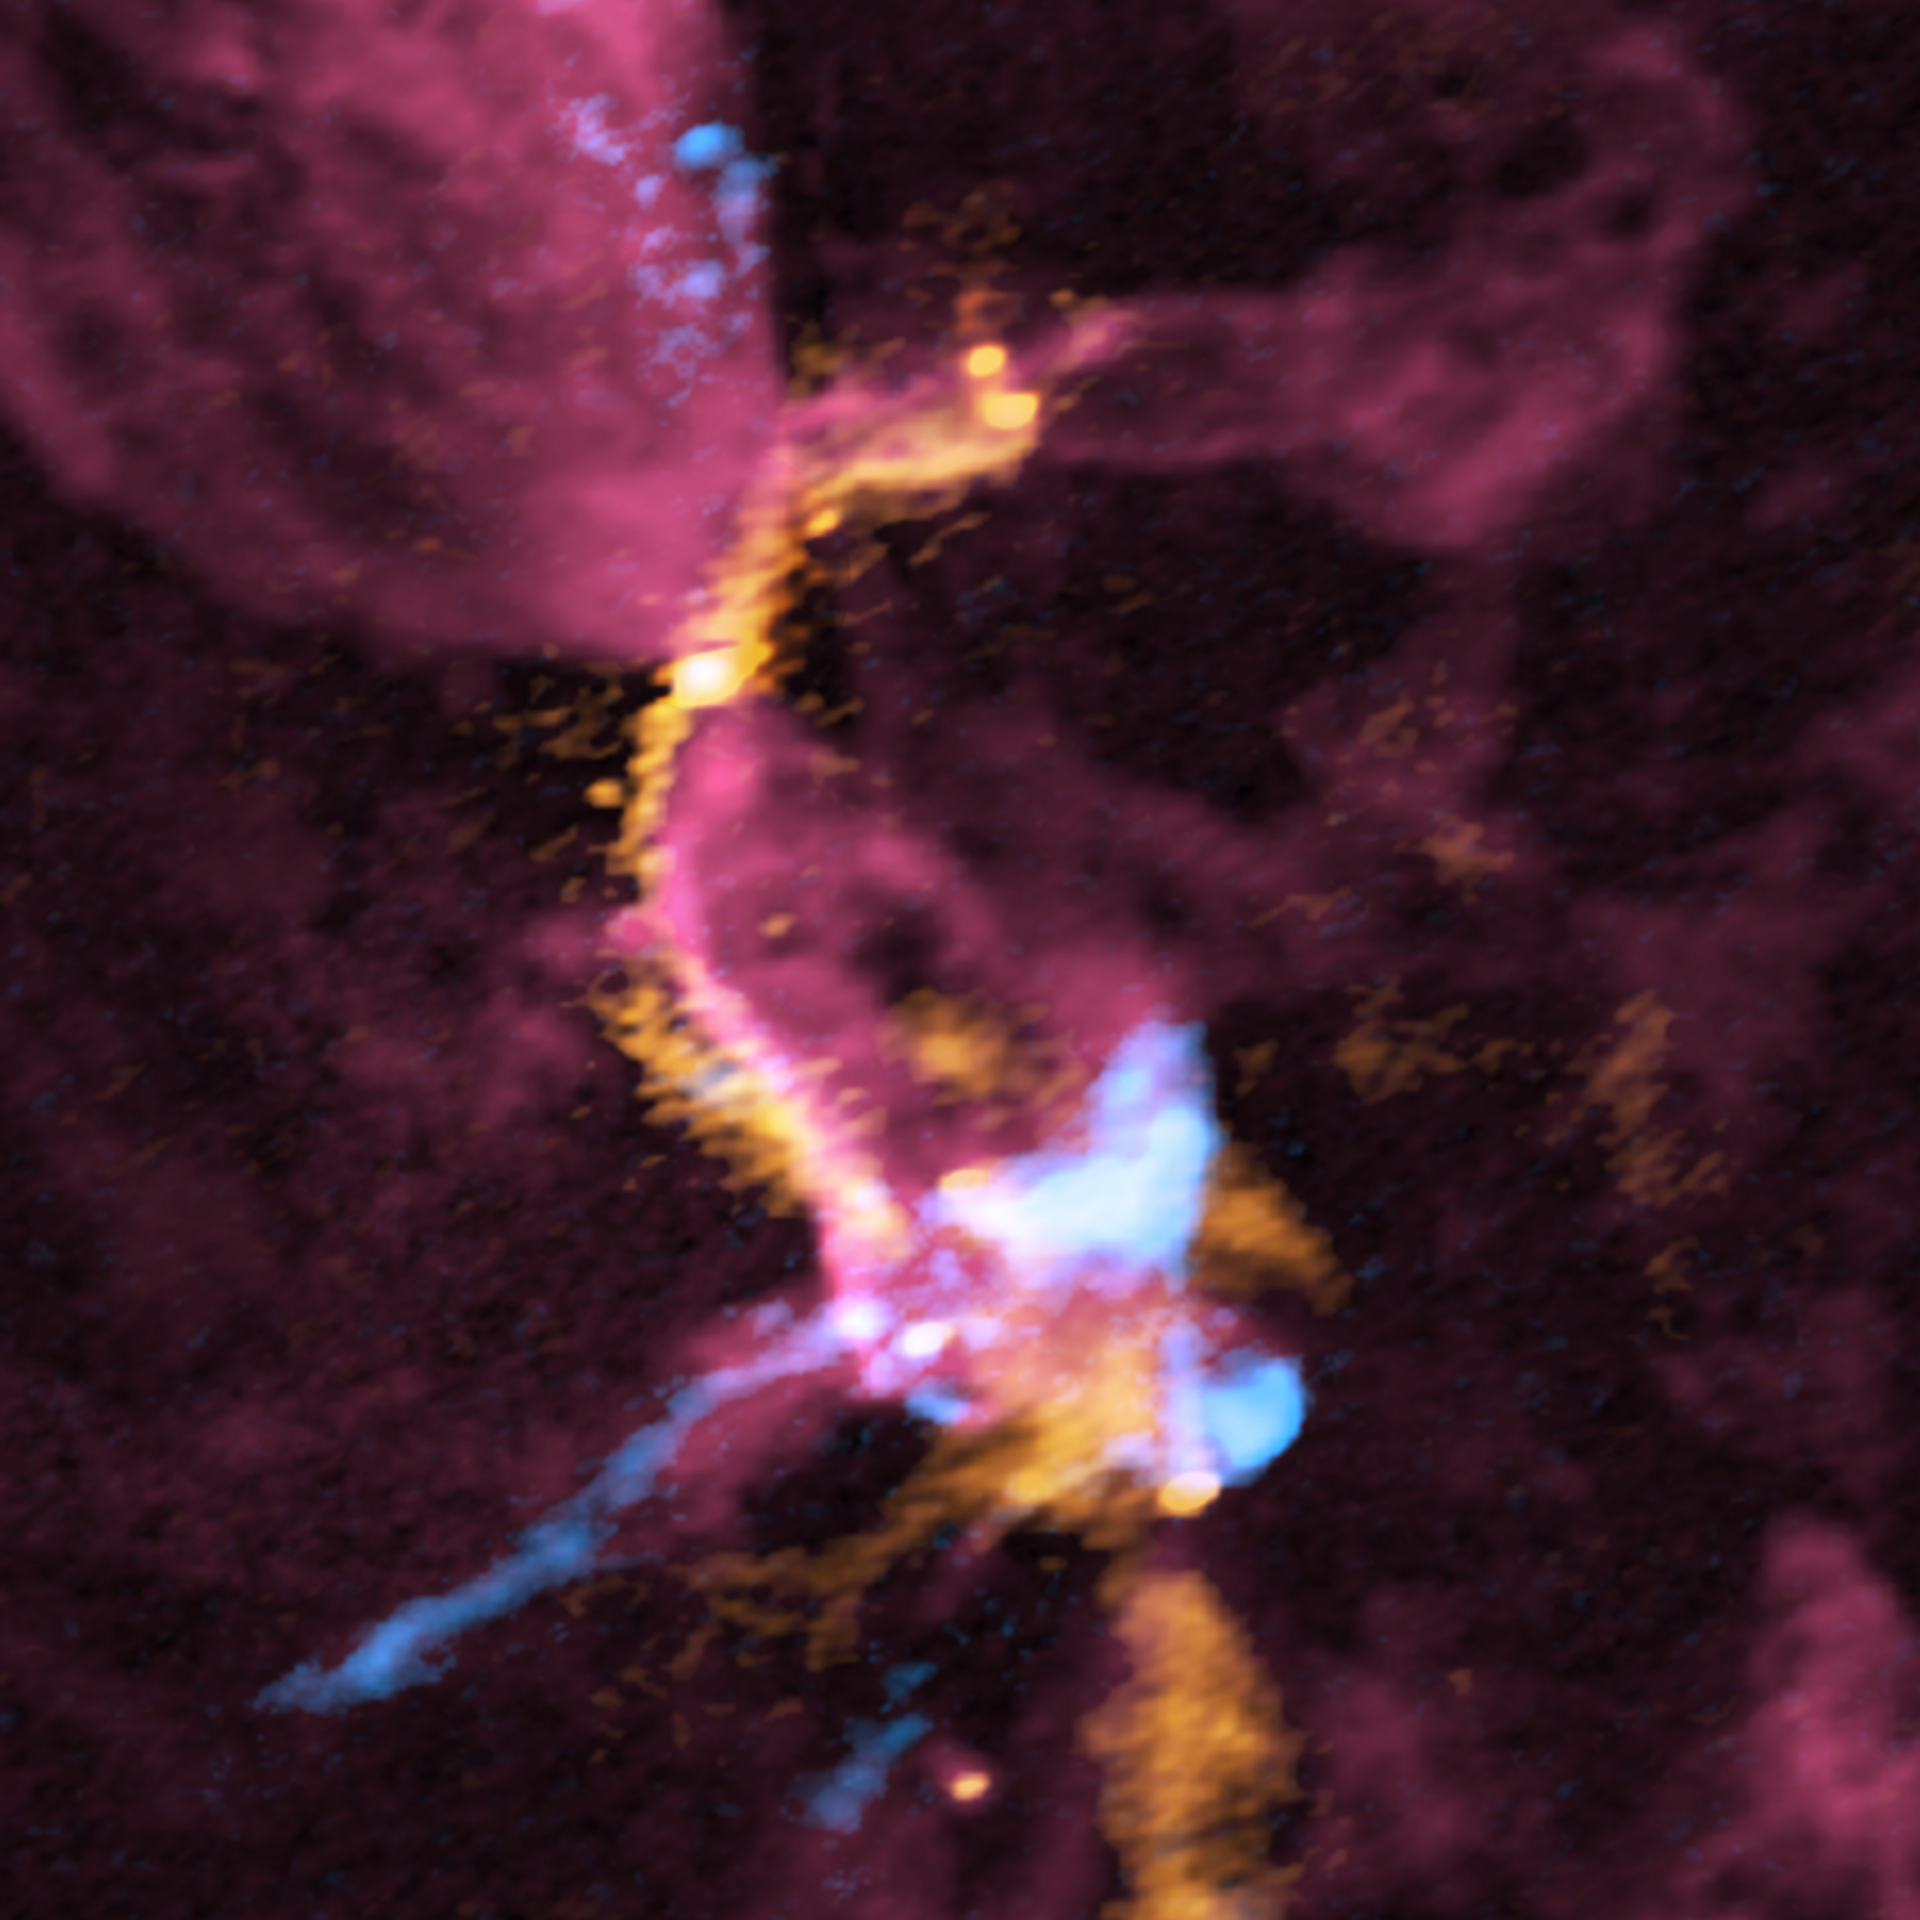

Composite image of the cluster forming region, OMC-2/ FIR 3 and FIR 4, obtained with ALMA

Composite image of the cluster forming region, OMC-2/ FIR 3 and FIR 4, obtained with ALMA (red: carbon monoxide gas, orange: emission from the dust, blue: silicon monoxide gas). For each color, the stronger the radio wave intensity, the more whitish the color is. FIR 3 is located in the upper left of this image, while FIR 4 is located in the bottom right. The giant molecular outflow driven by the protostar in the FIR 3 region (red color) collides with the “filamentary molecular cloud” (orange color). Subsequently, outflow gas interacting with the filamentary molecular cloud is being compressed (shown in pinkish red). The outflow gas also collides with downstream dense gas (shown in orange color) where a group of baby stars is being born (green circles within the FIR 4 region). The shock layers are observed with the silicon monoxide gas (pale blue). The white bar in the lower right corner shows the scale of 4000 astronomical units (au).

Credit: ALMA (ESO/NAOJ/NRAO), A. Sato et al